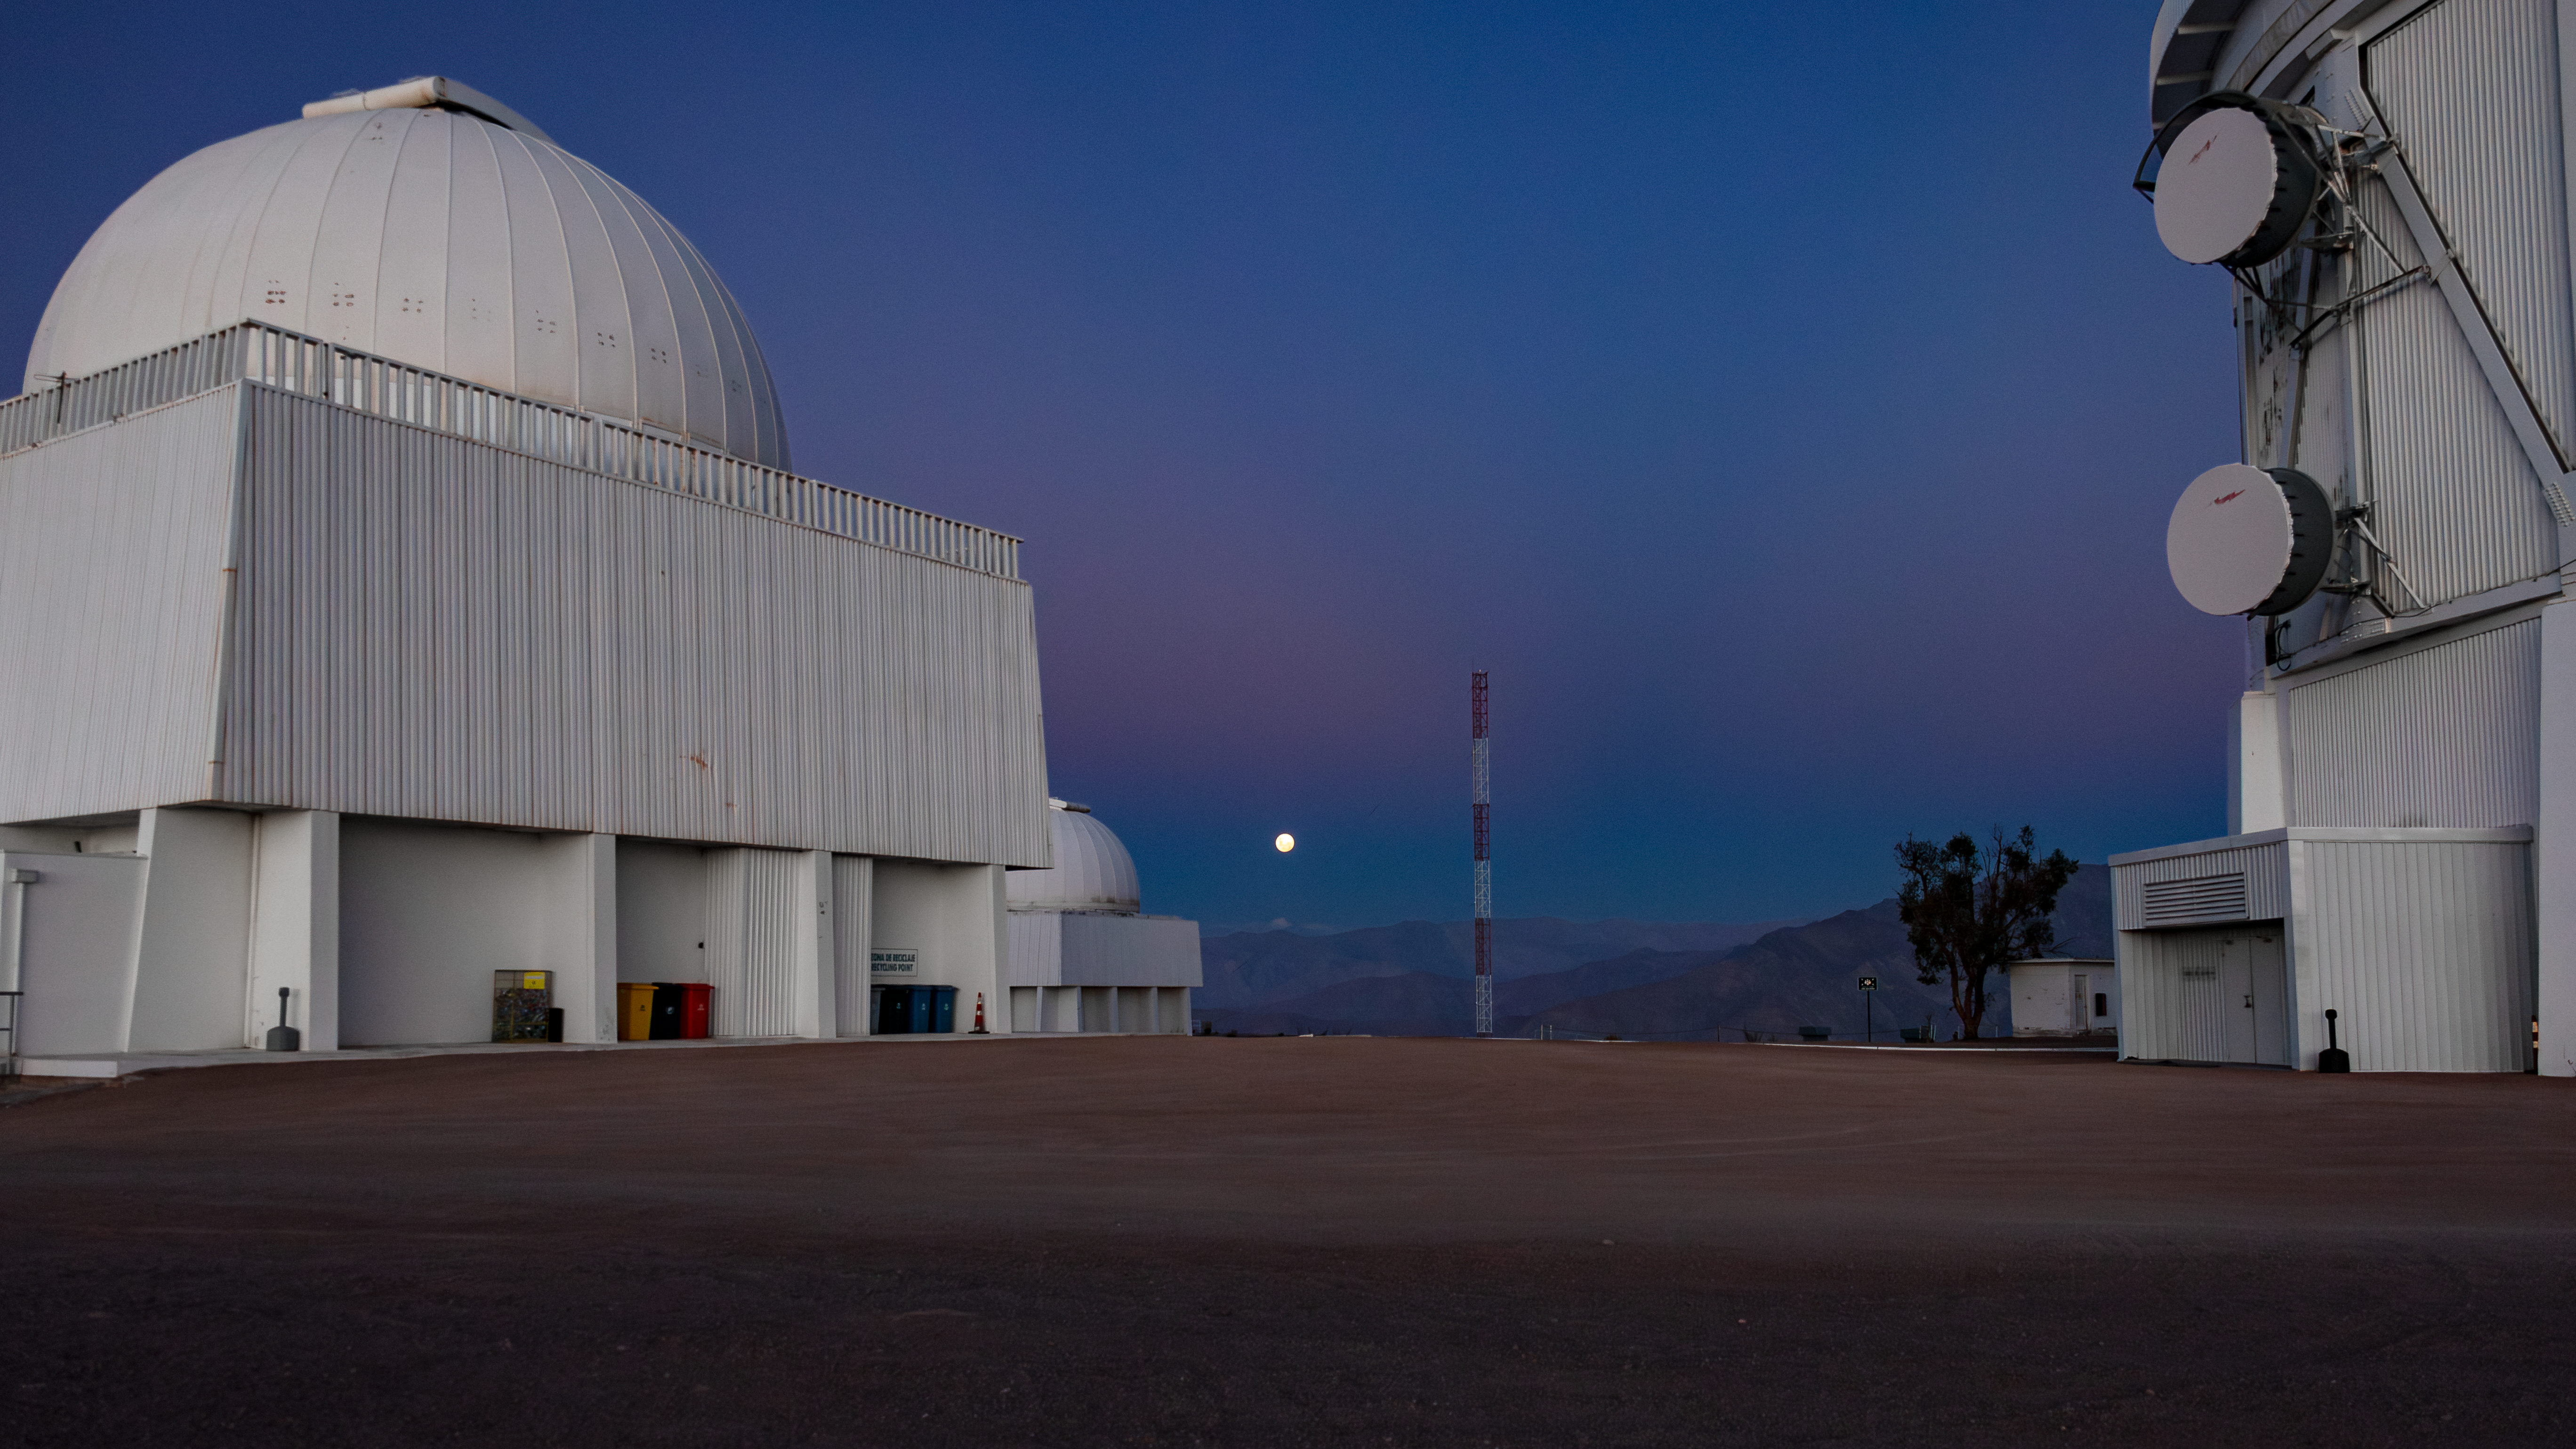

Blanco 4-meter and SMARTS 1.5-meter telescopes.

This image shows the base of the Víctor M. Blanco 4-meter telescope (right) and the SMARTS 1.5-meter telescope (left) at Cerro Tololo Inter-American Observatory in Chile, a program of the NSF NOIRLab.

Credit: International Gemini Observatory/NOIRLab/NSF/AURA/D. Munizaga